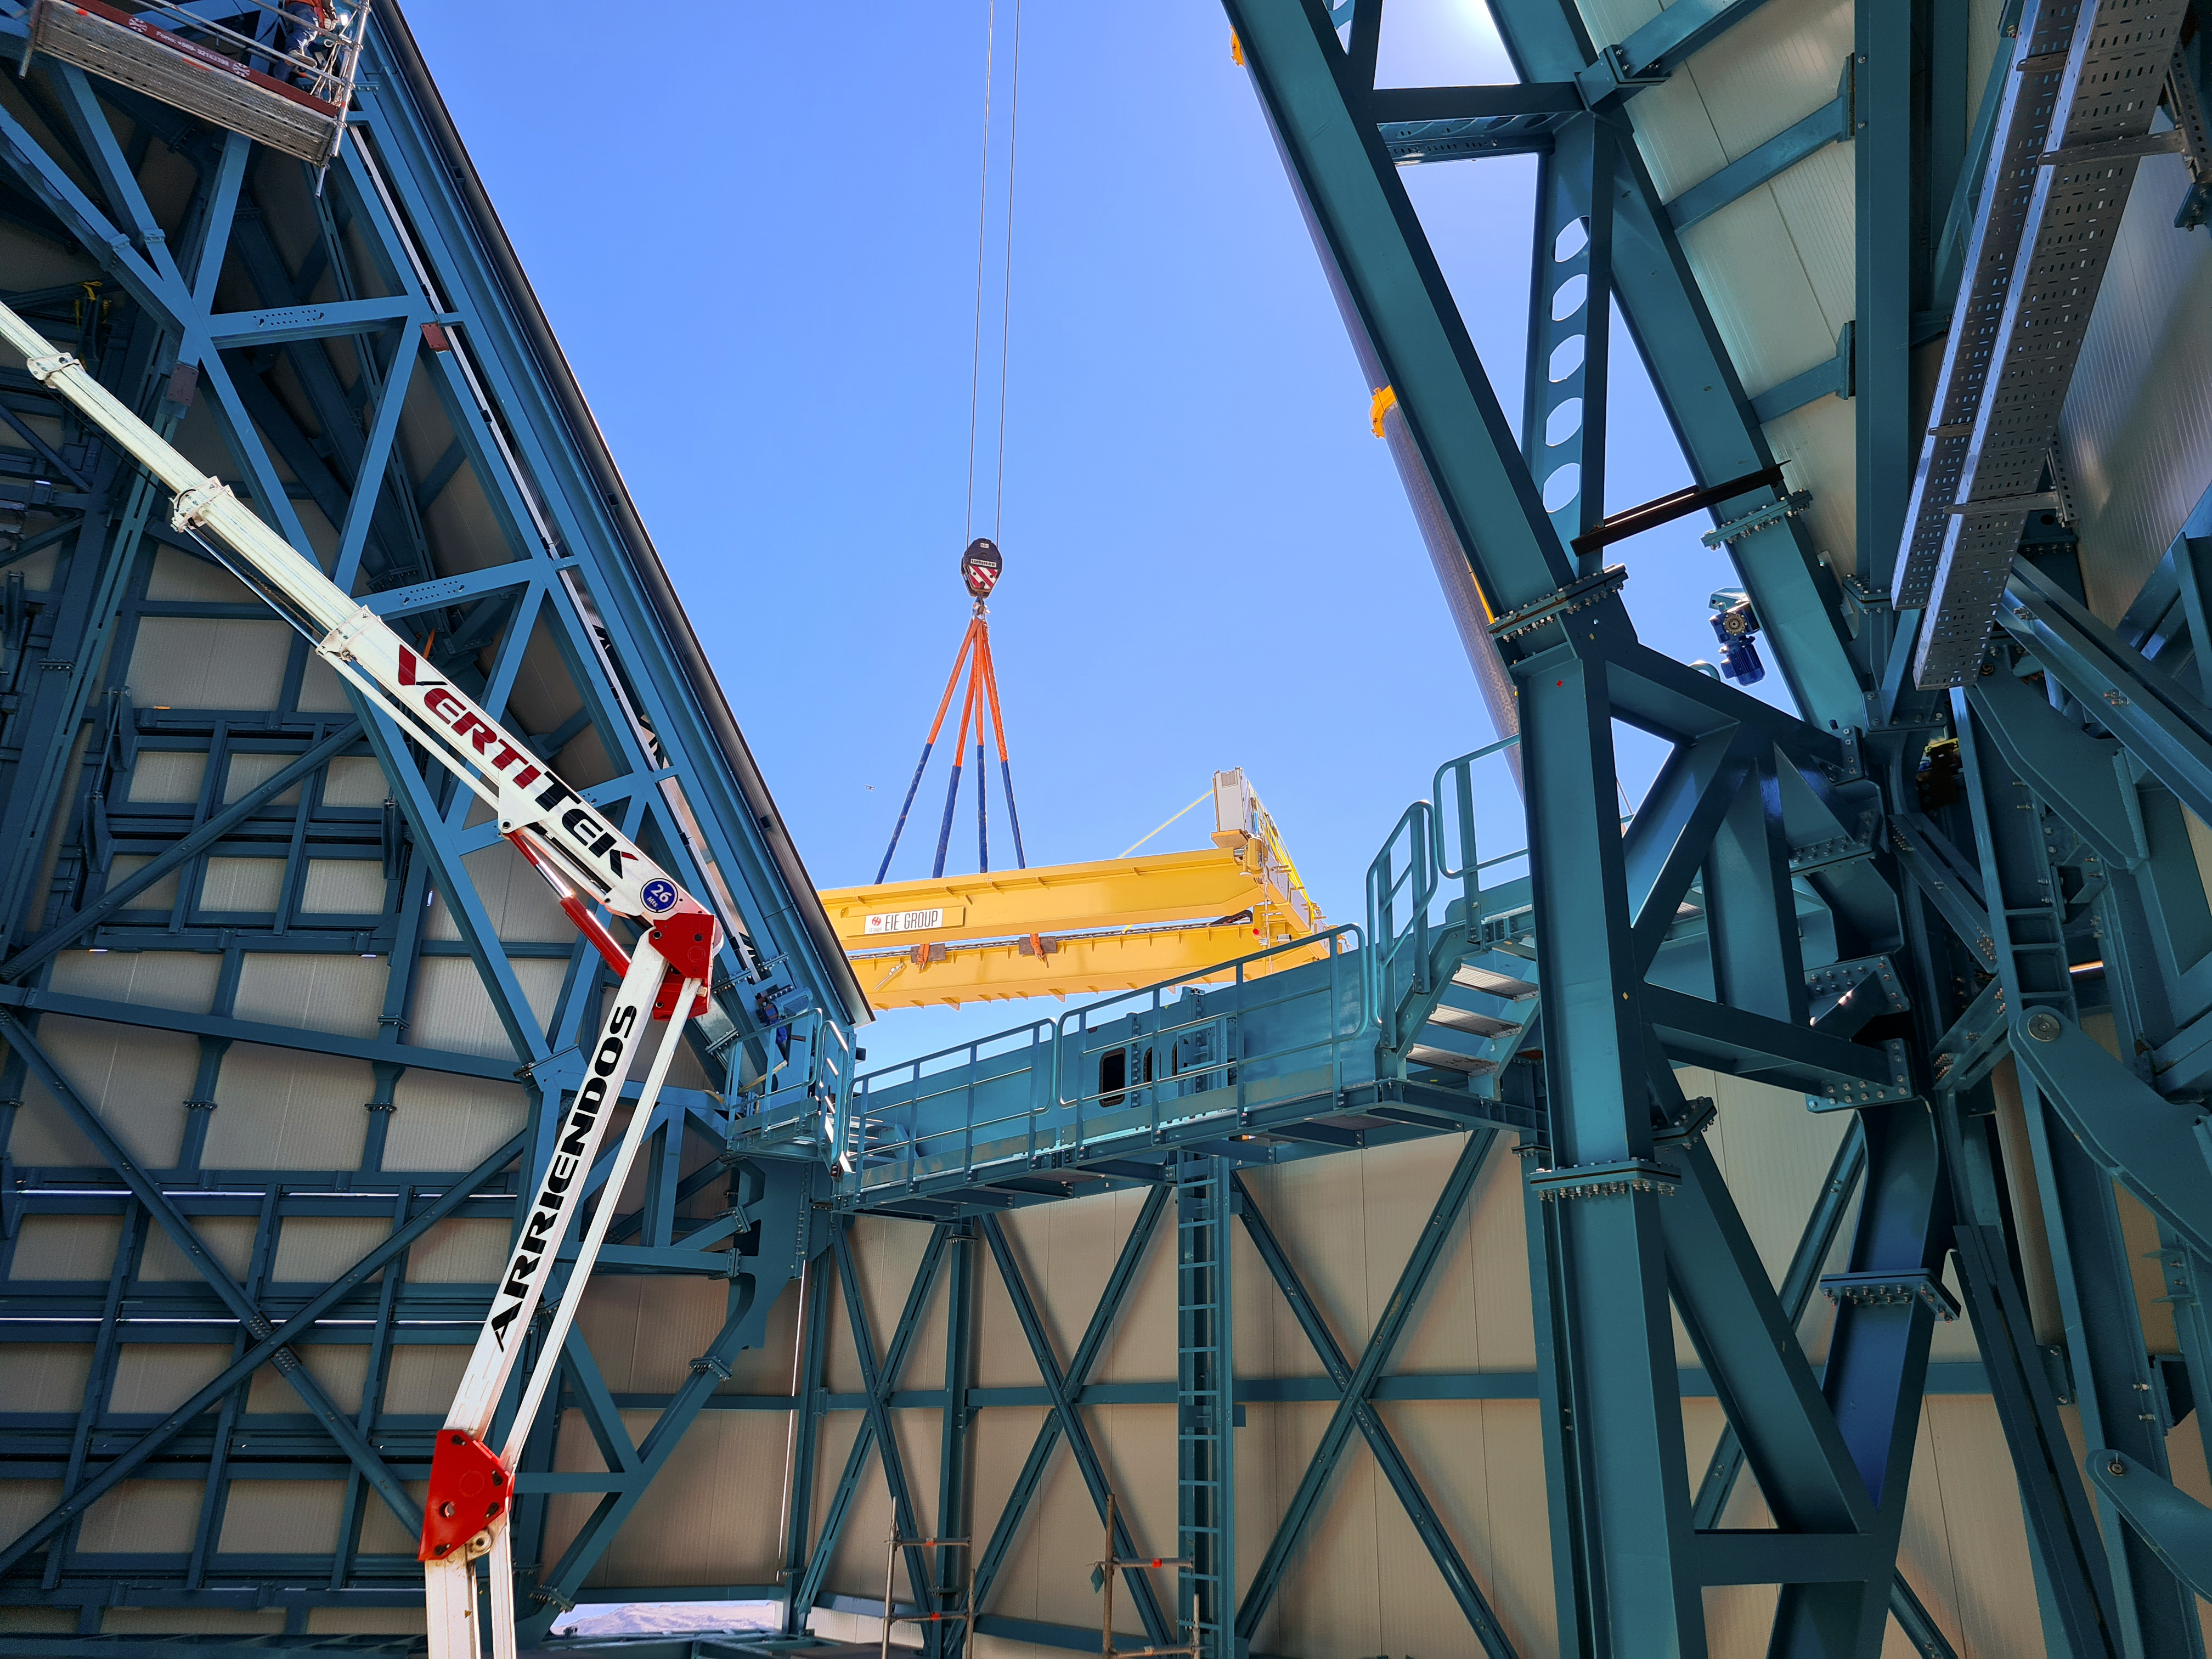

Installation of the bridge crane inside the Vera C. Rubin Observatory dome

Installation of the bridge crane inside the Vera C. Rubin Observatory dome.

Credit: Rubin Observatory/NSF/AURA